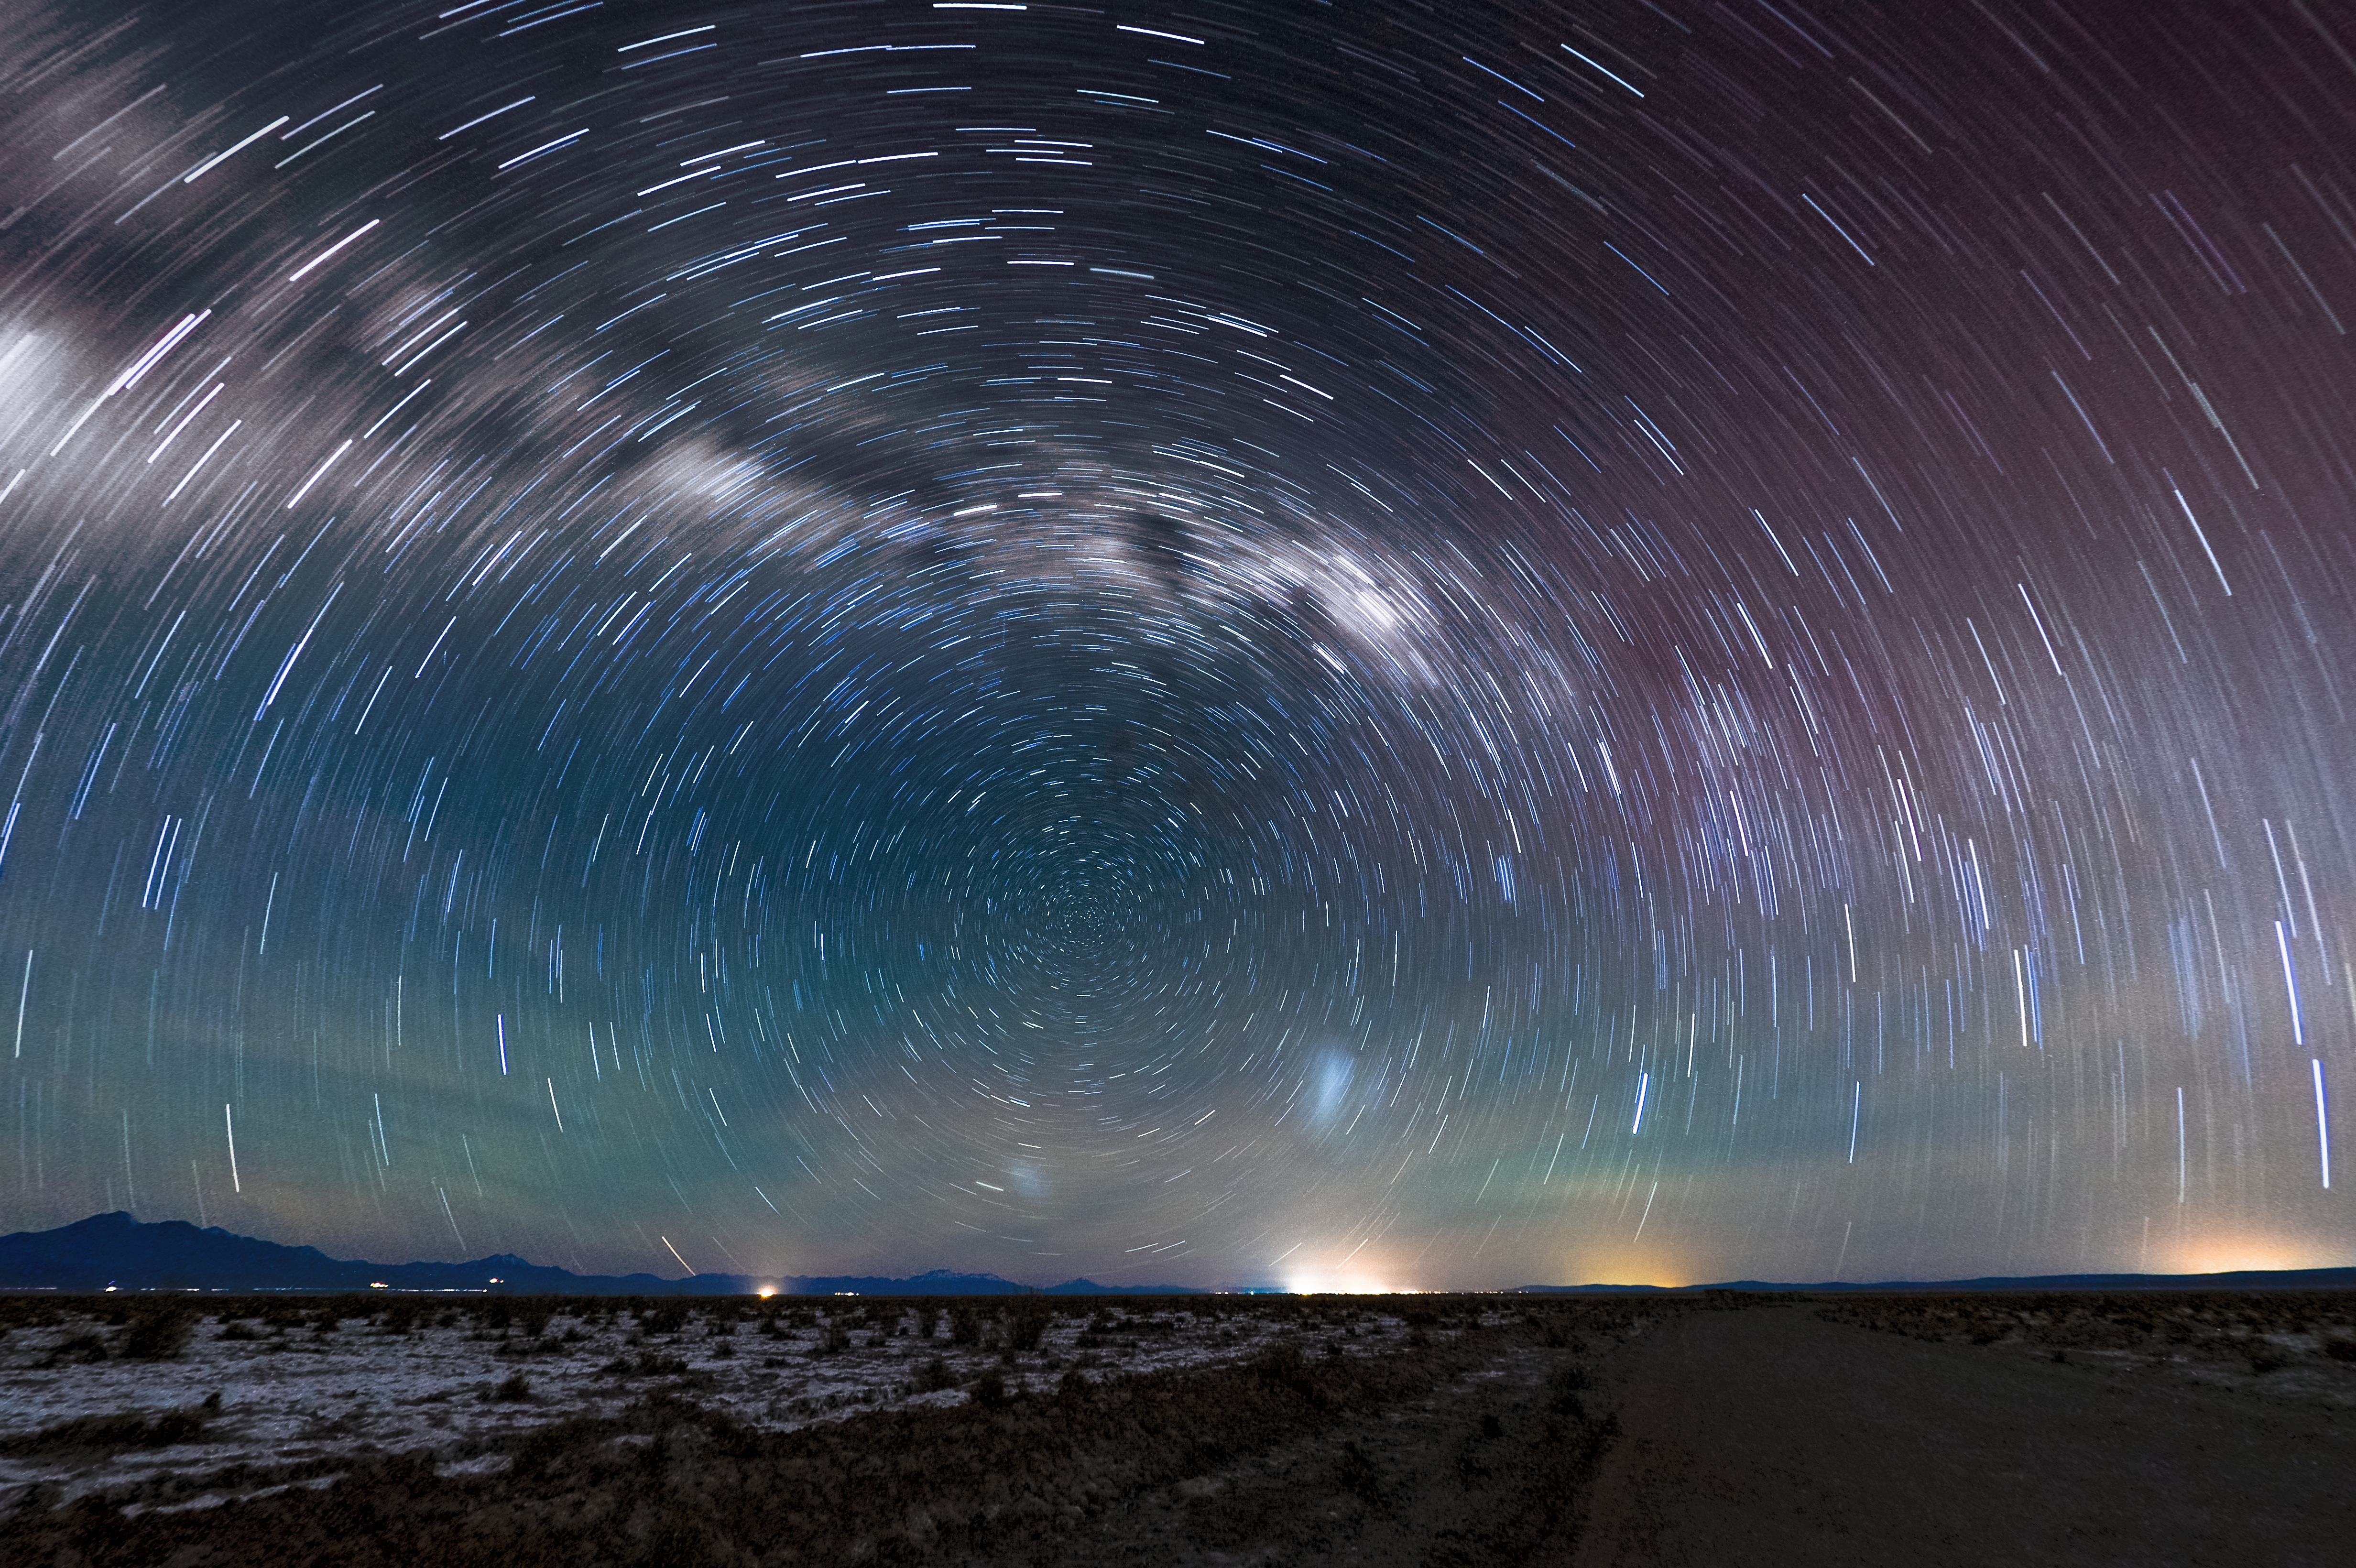

Atacama star trails

The heavens swirl around a single point — the celestial south pole — leaving star trails in its wake. Closer to home, distant orange glows reveal the locations of human civilisation around the Chilean Atacama desert.

Credit: Carlos A. Durán/ESO